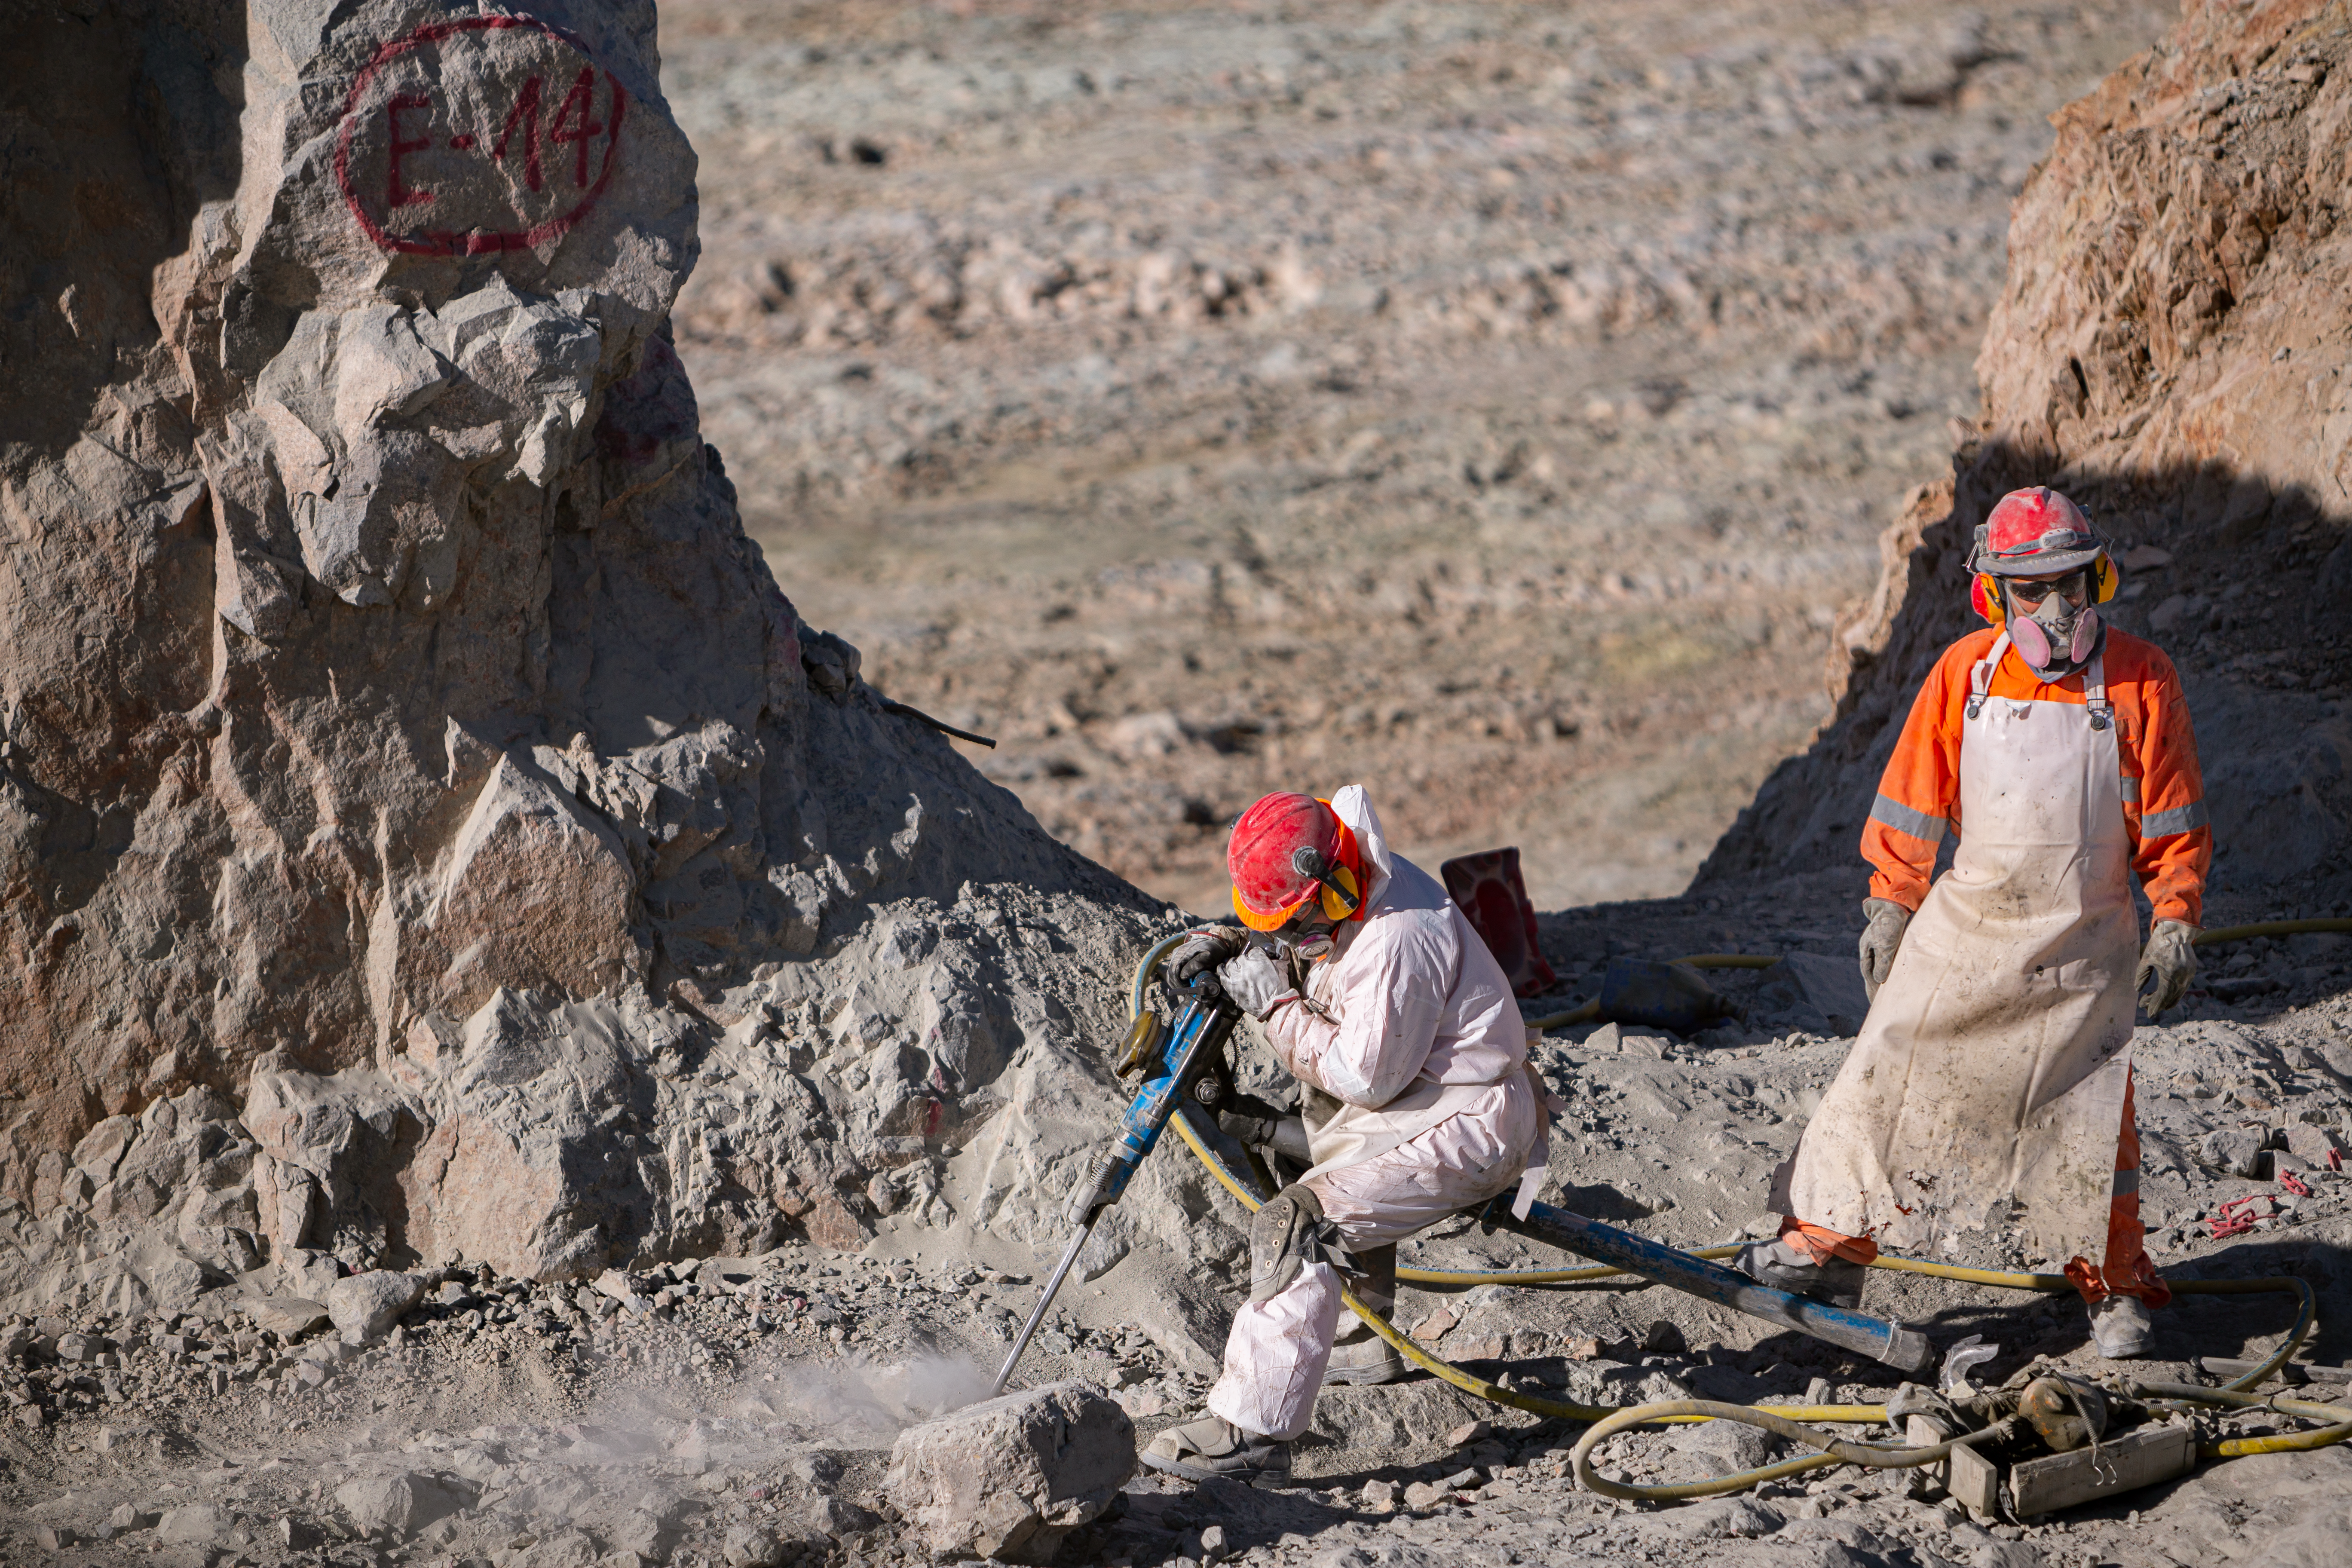

Construction of the ELT in Chile

Construction of the Extremely Large Telescope (ELT) in Cerro Armazones in Chile. The ELT will be the biggest "eye to the sky" with a 39-metre primary mirror, perfect for observing extra-solar planets, early-Universe galaxies and the nature of dark matter.

Credit: ESO/M. Zamani